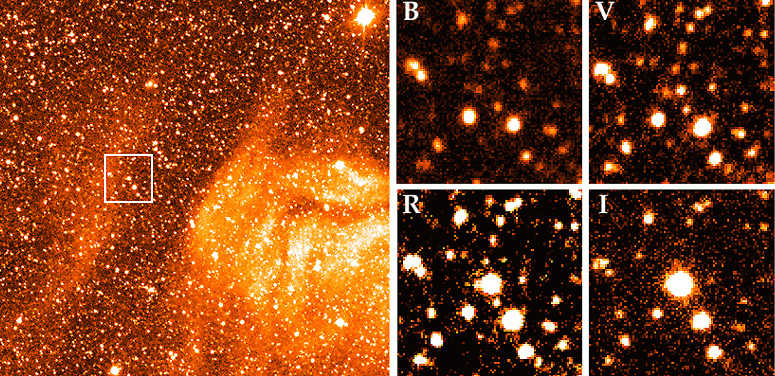

IRAS 04553-6825: first extra-galactic SiO maser

These photos show the location of the very large (`monster') star, IRAS 04553-6825, in the Large Magellanic Cloud (LMC), a satellite galaxy to our Milky Way, some 160,000 light-years away. The first extragalactic silicon-oxide (SiO) maser has just been discovered in the atmosphere of this star by means of a new, very sensitive receiver at the SEST submillimetre telescope at the ESO La Silla Observatory.

The upper photo is reproduced from a CCD frame that was obtained in January 1996 with the 3.5-metre New Technology Telescope (NTT) and the EMMI Multi-mode instrument. It is a 20-min H-alpha exposure which shows the large, interstellar clouds in this region of the LMC. IRAS 04553-6825 is situated at the centre of the square box, at the edge of the cloud, from which it was formed by contraction at an earlier epoch. The box measures approx. 1 x 1 arcmin and the full frame about 7 x 7 arcmin. North is up and east is left.

The extremely red colour of this star is demonstrated on the four frames below. They show the field delimited by the box on exposures in four different spectral regions; from left to right: B (blue, 4000-5000 A), V (green-yellow, 5000 - 6000 A), R (red, 6000 - 7000 A) and I (infrared, 7000 - 9000 A). While the star is hardly visible in the blue, it is the brightest object on the infrared exposure. These CCD-frames were obtained in October 1995 with the 0.9-m Dutch telescope at La Silla. The exposure times were 10 min (B), 5 min (V), 2 min (R) and 1 min (I), respectively.

Credit: ESO